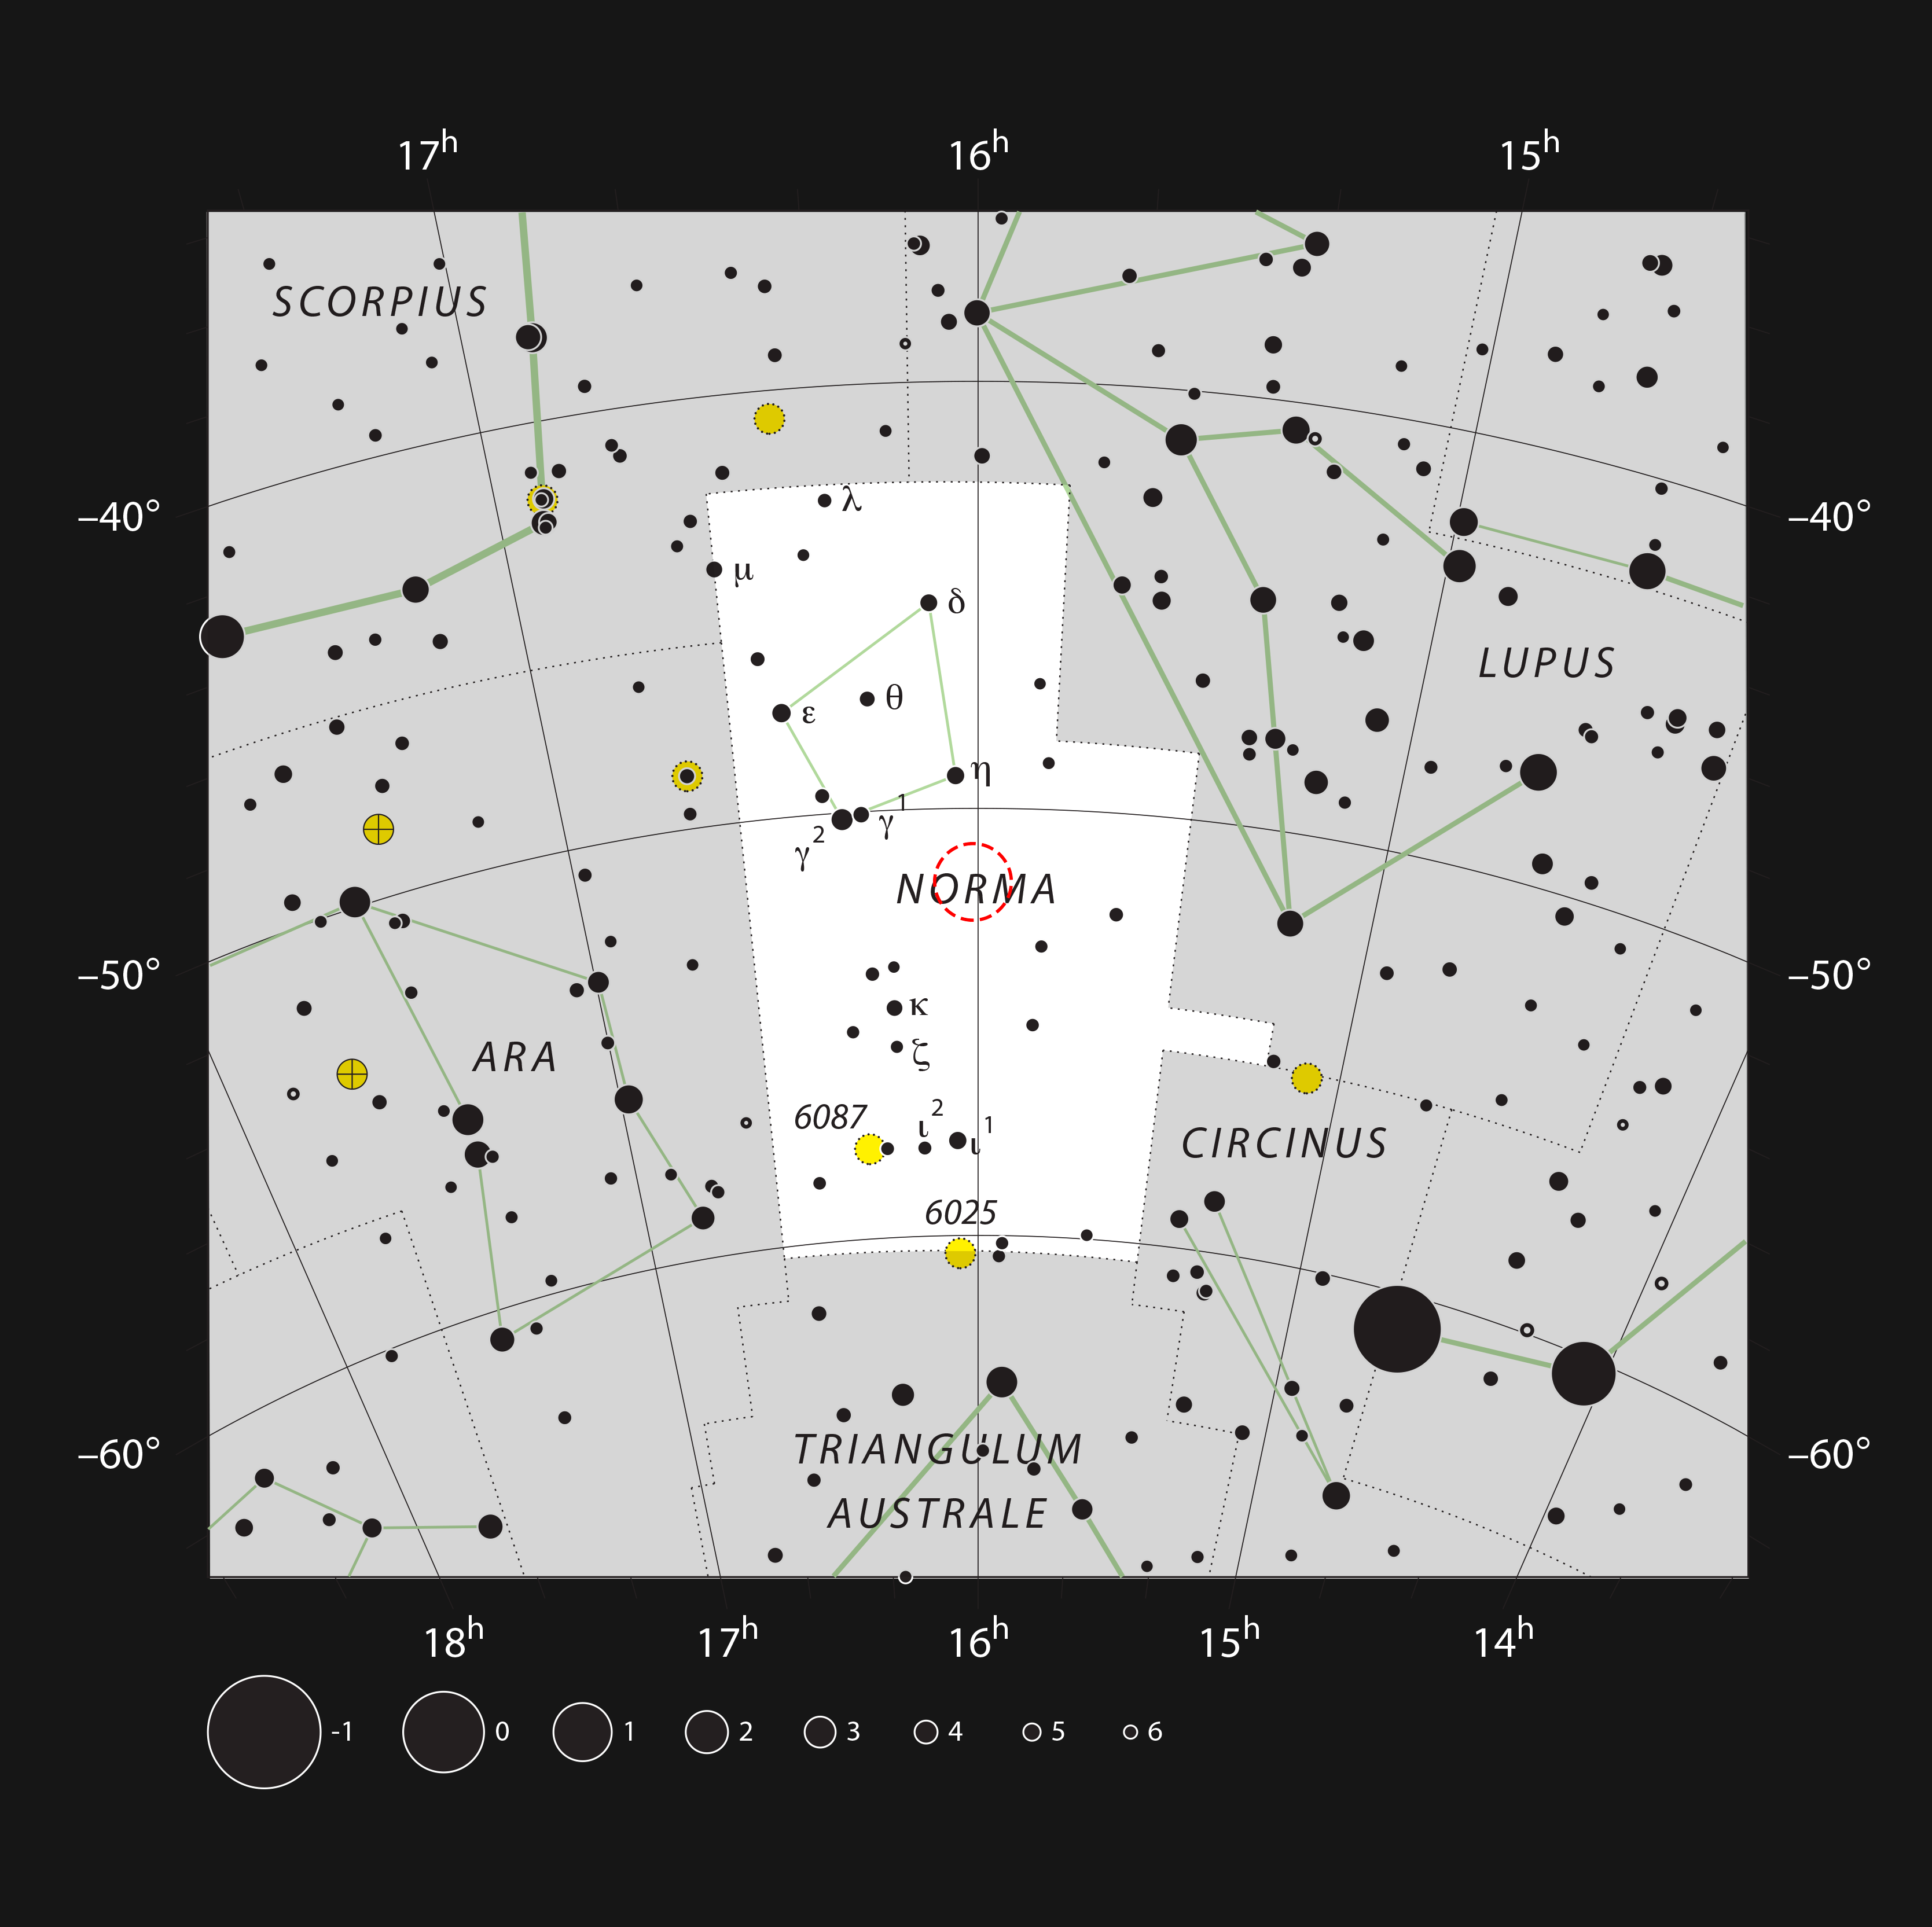

Apep in the constellation of Norma

This chart shows the location of 2XMM J160050.7-514245 — nicknamed “Apep” — in the constellation of Norma (The Carpenter's Square). The map shows most of the stars visible to the unaided eye under good conditions, and the region of sky shown in this image is indicated.

Credit: ESO, IAU and Sky & Telescope